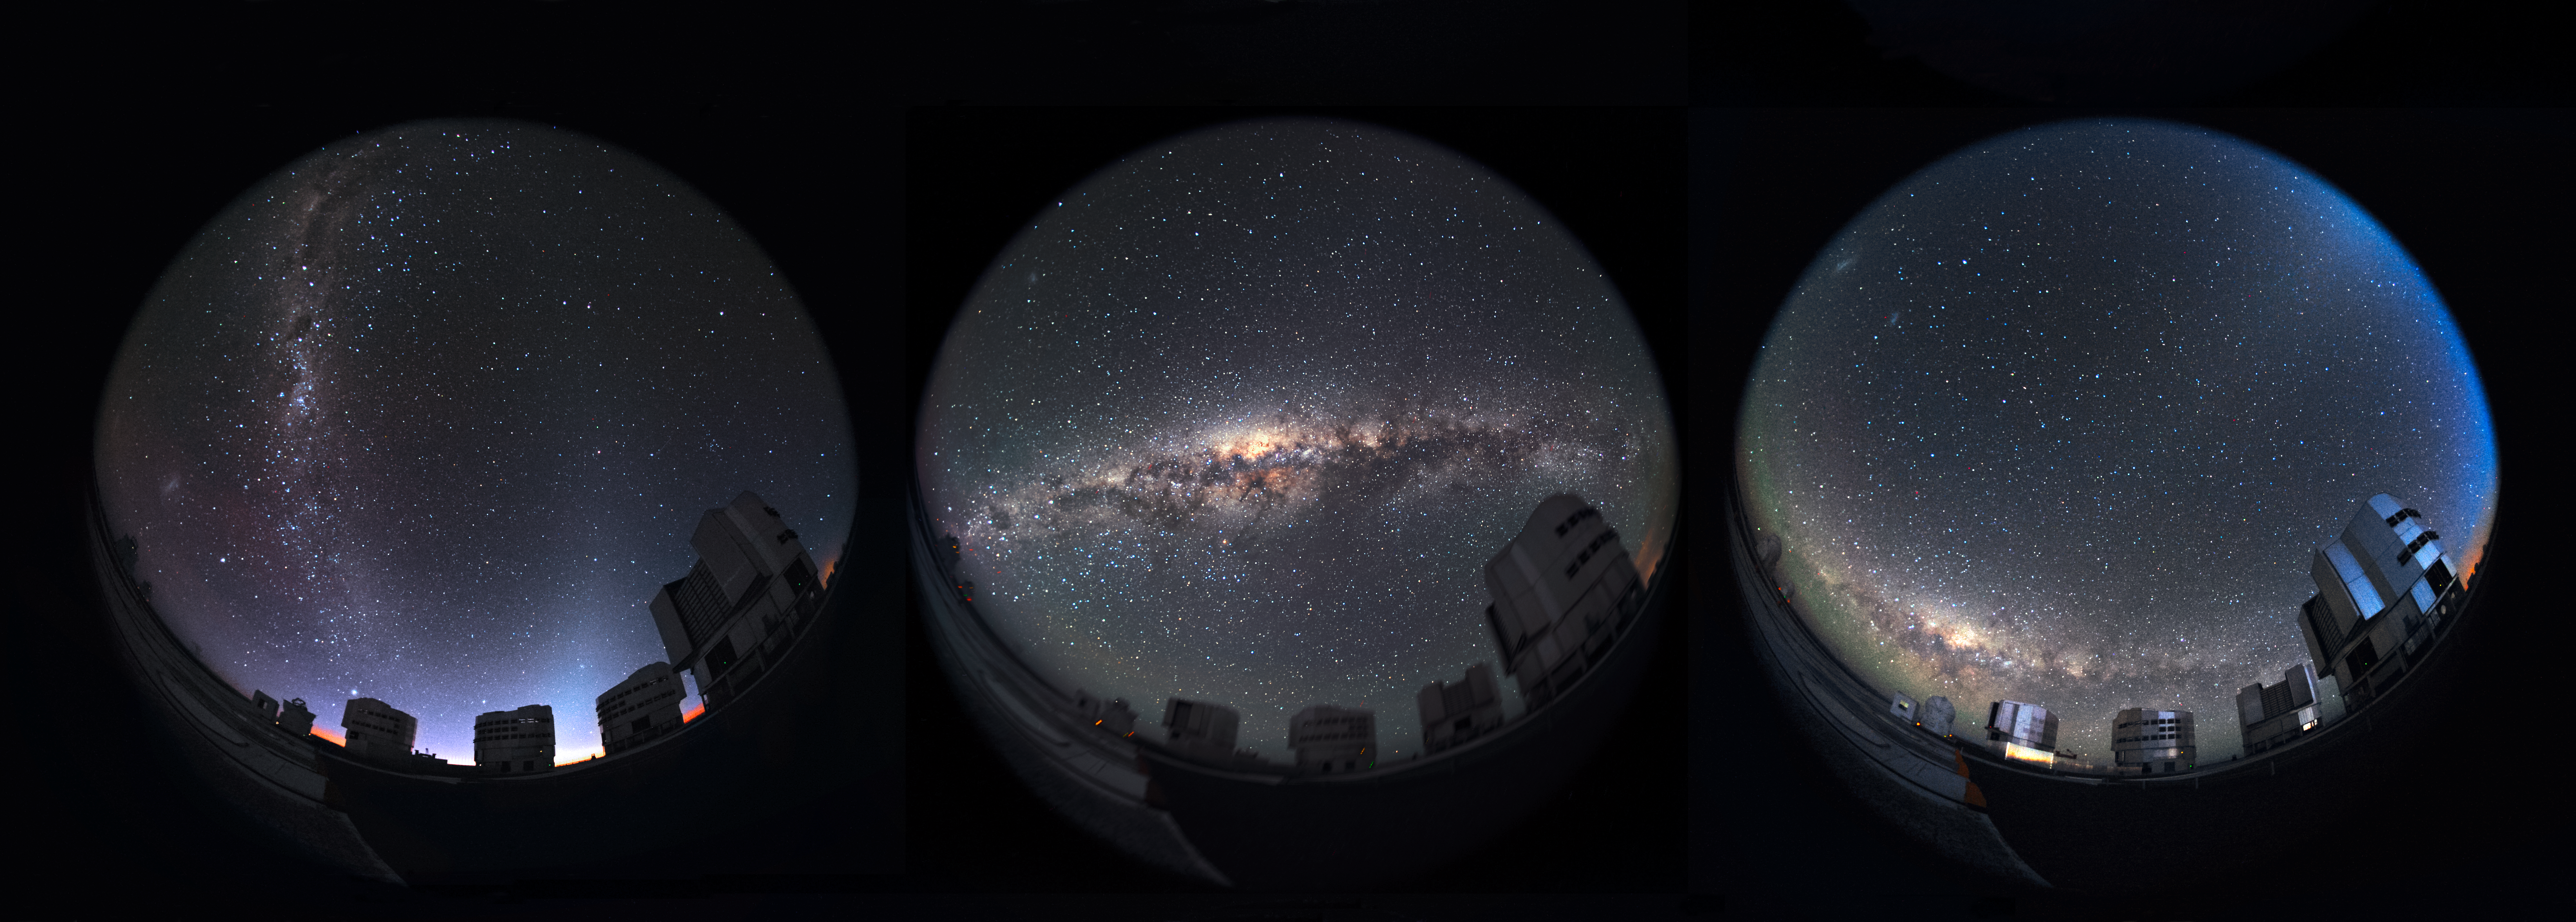

A cosmic composition

Three fulldome images of the Unit Telescopes of the Very Large Telescope at ESO's Paranal Observatory, each backdropped by a different stunning skyscape, are featured in this cosmic composition image from the Atacama Desert in northern Chile.

Credit: ESO/S. Brunier